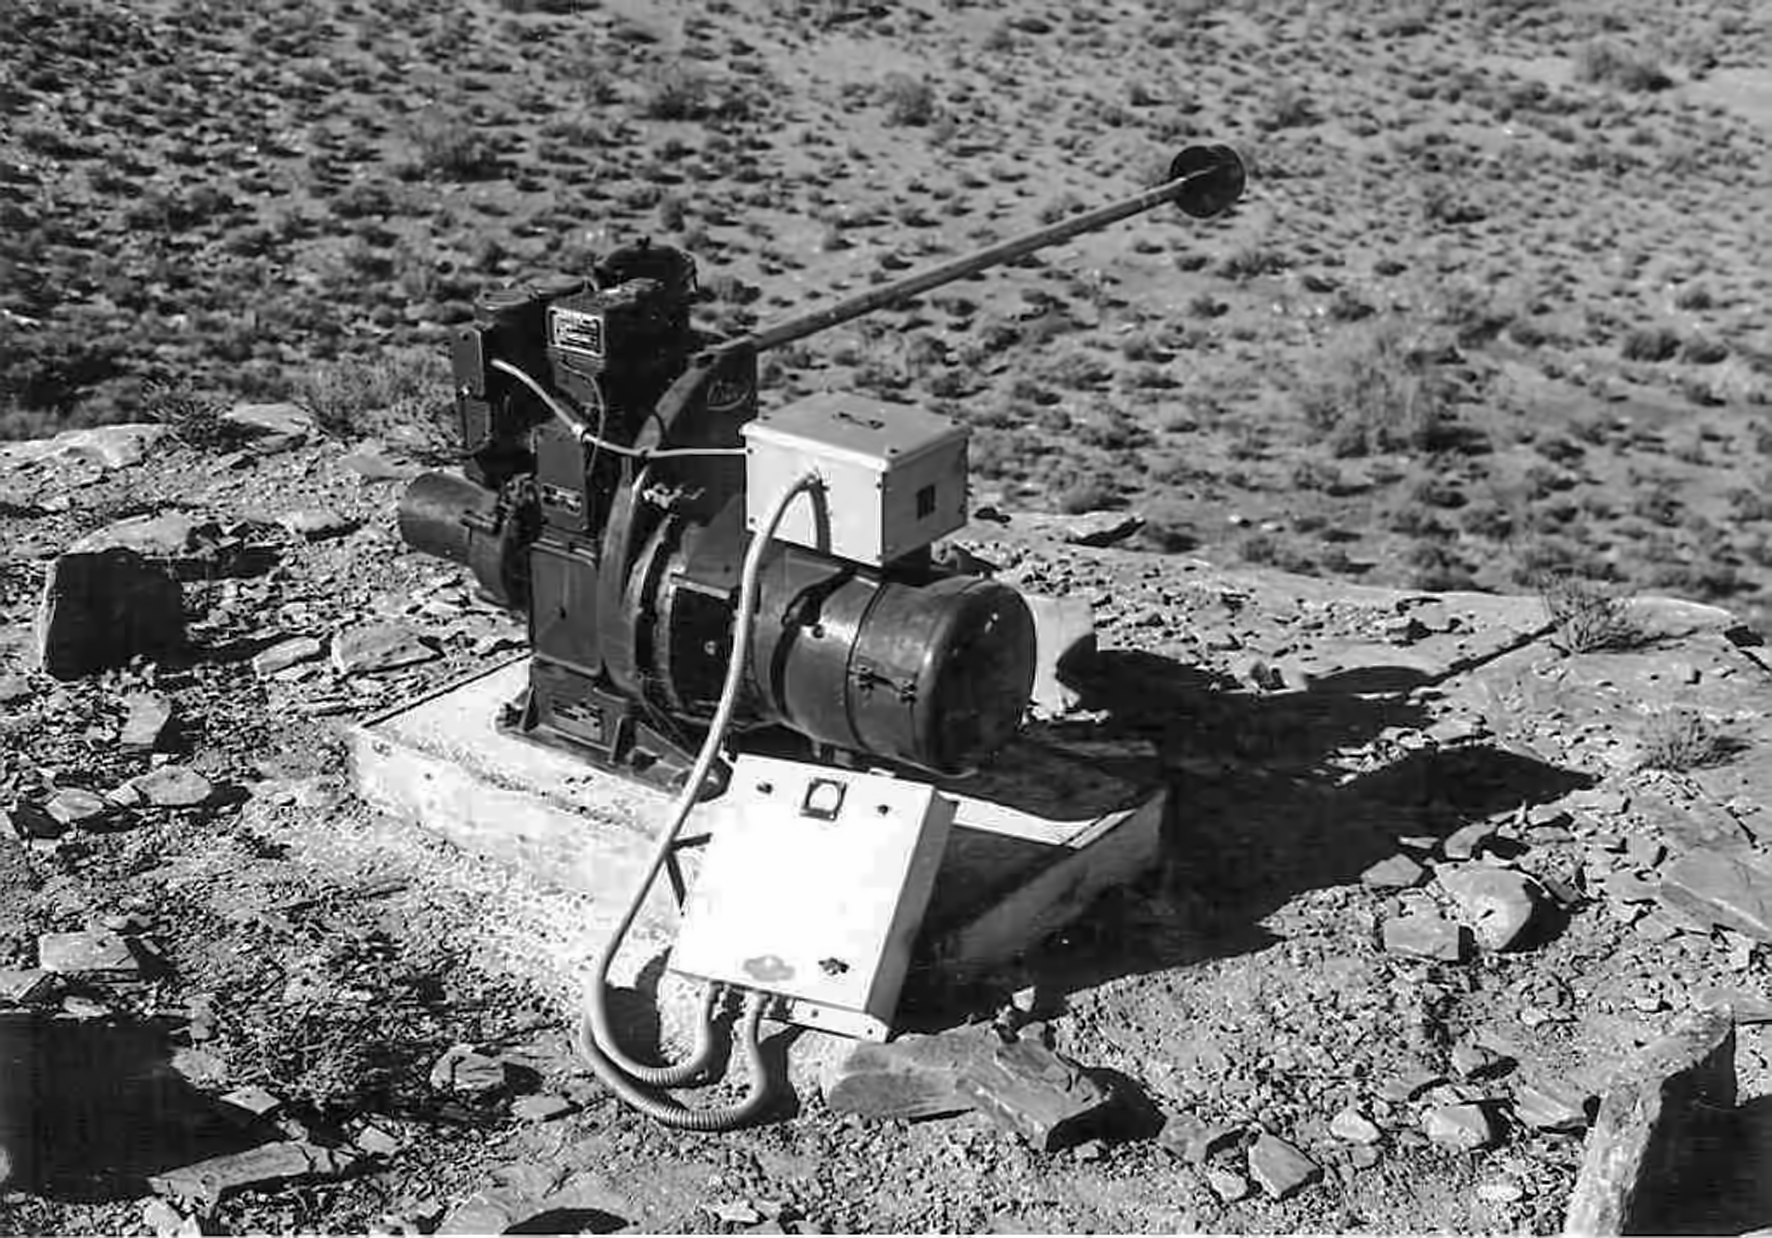

Equipment at Flathill

Image of the Flathill observing site in South Africa from ESO’s testing expedition in the early 1960s.

Credit: ESO/J.Doornenbal